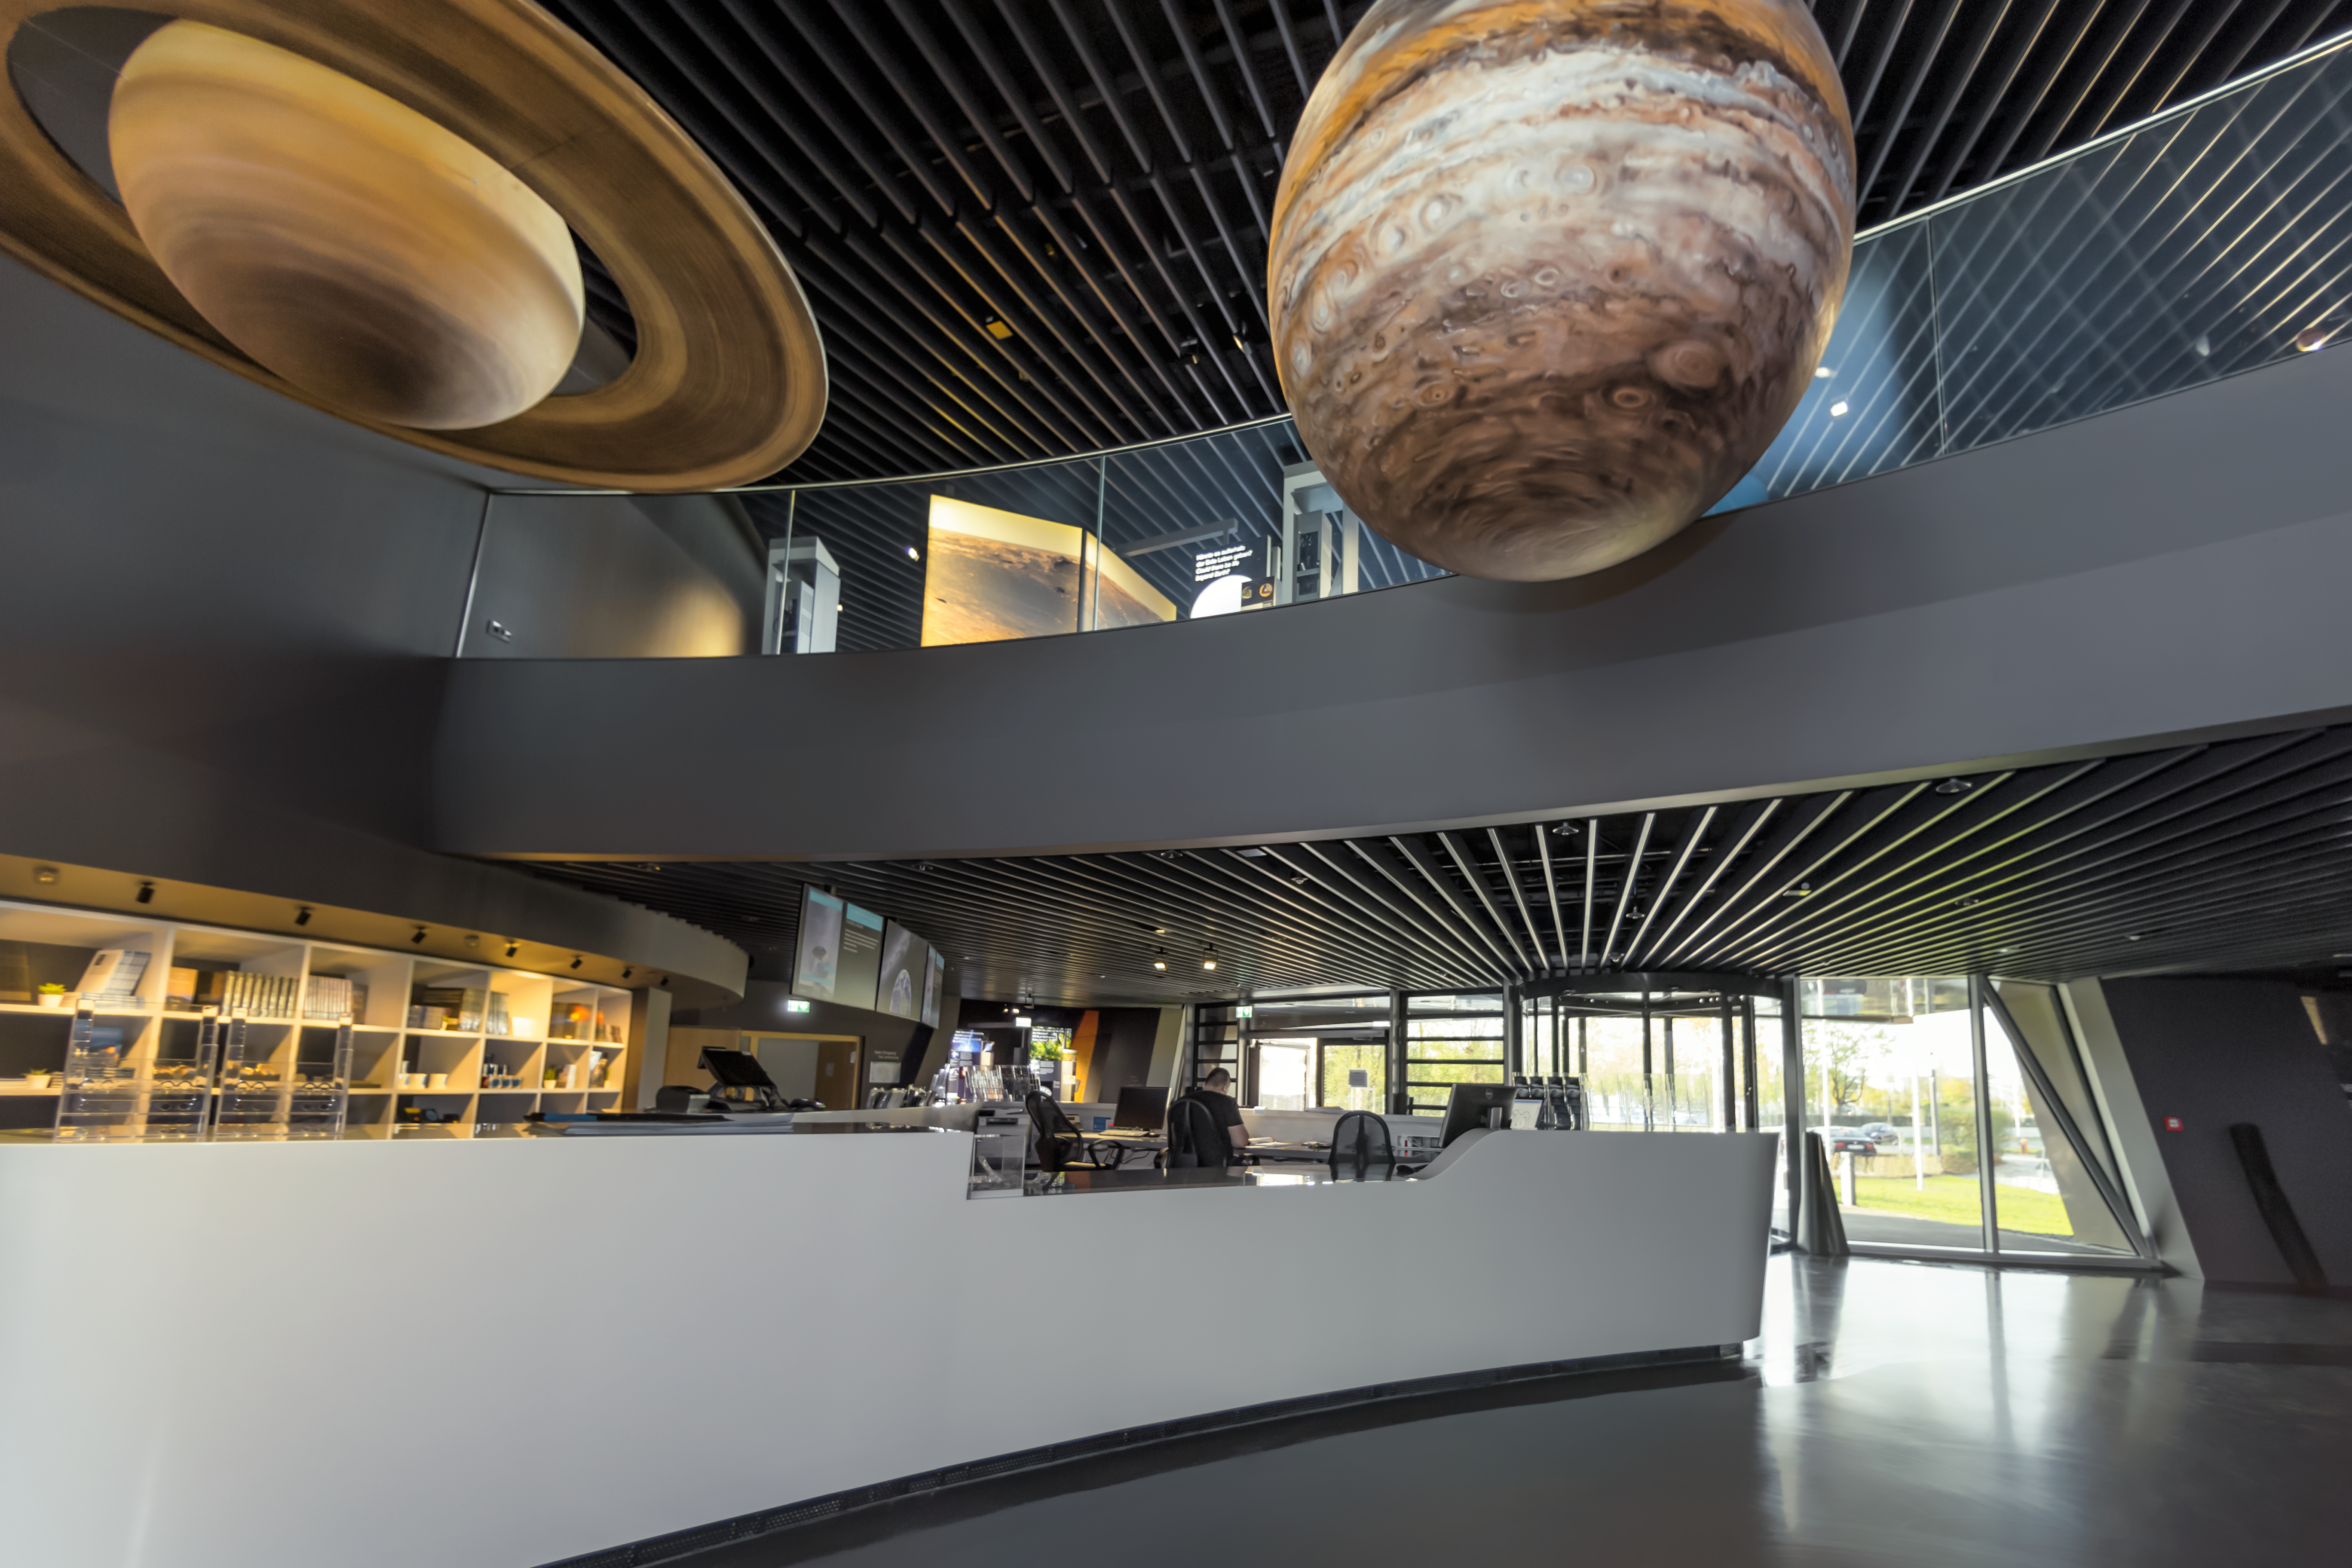

Planets in suspension

Jupiter and Saturn hang over the reception at the ESO Supernova Planetarium & Visitor Centre. These planets are part of a scale model exhibition comparing the sizes of the planets but they were too big to be placed with the rest of them so take their place in the foyer area instead.

The planets are part of the exhibition The Living Universe, which covers 2200 m2 of the visitor centre.

Credit: ESO/P. Horálek